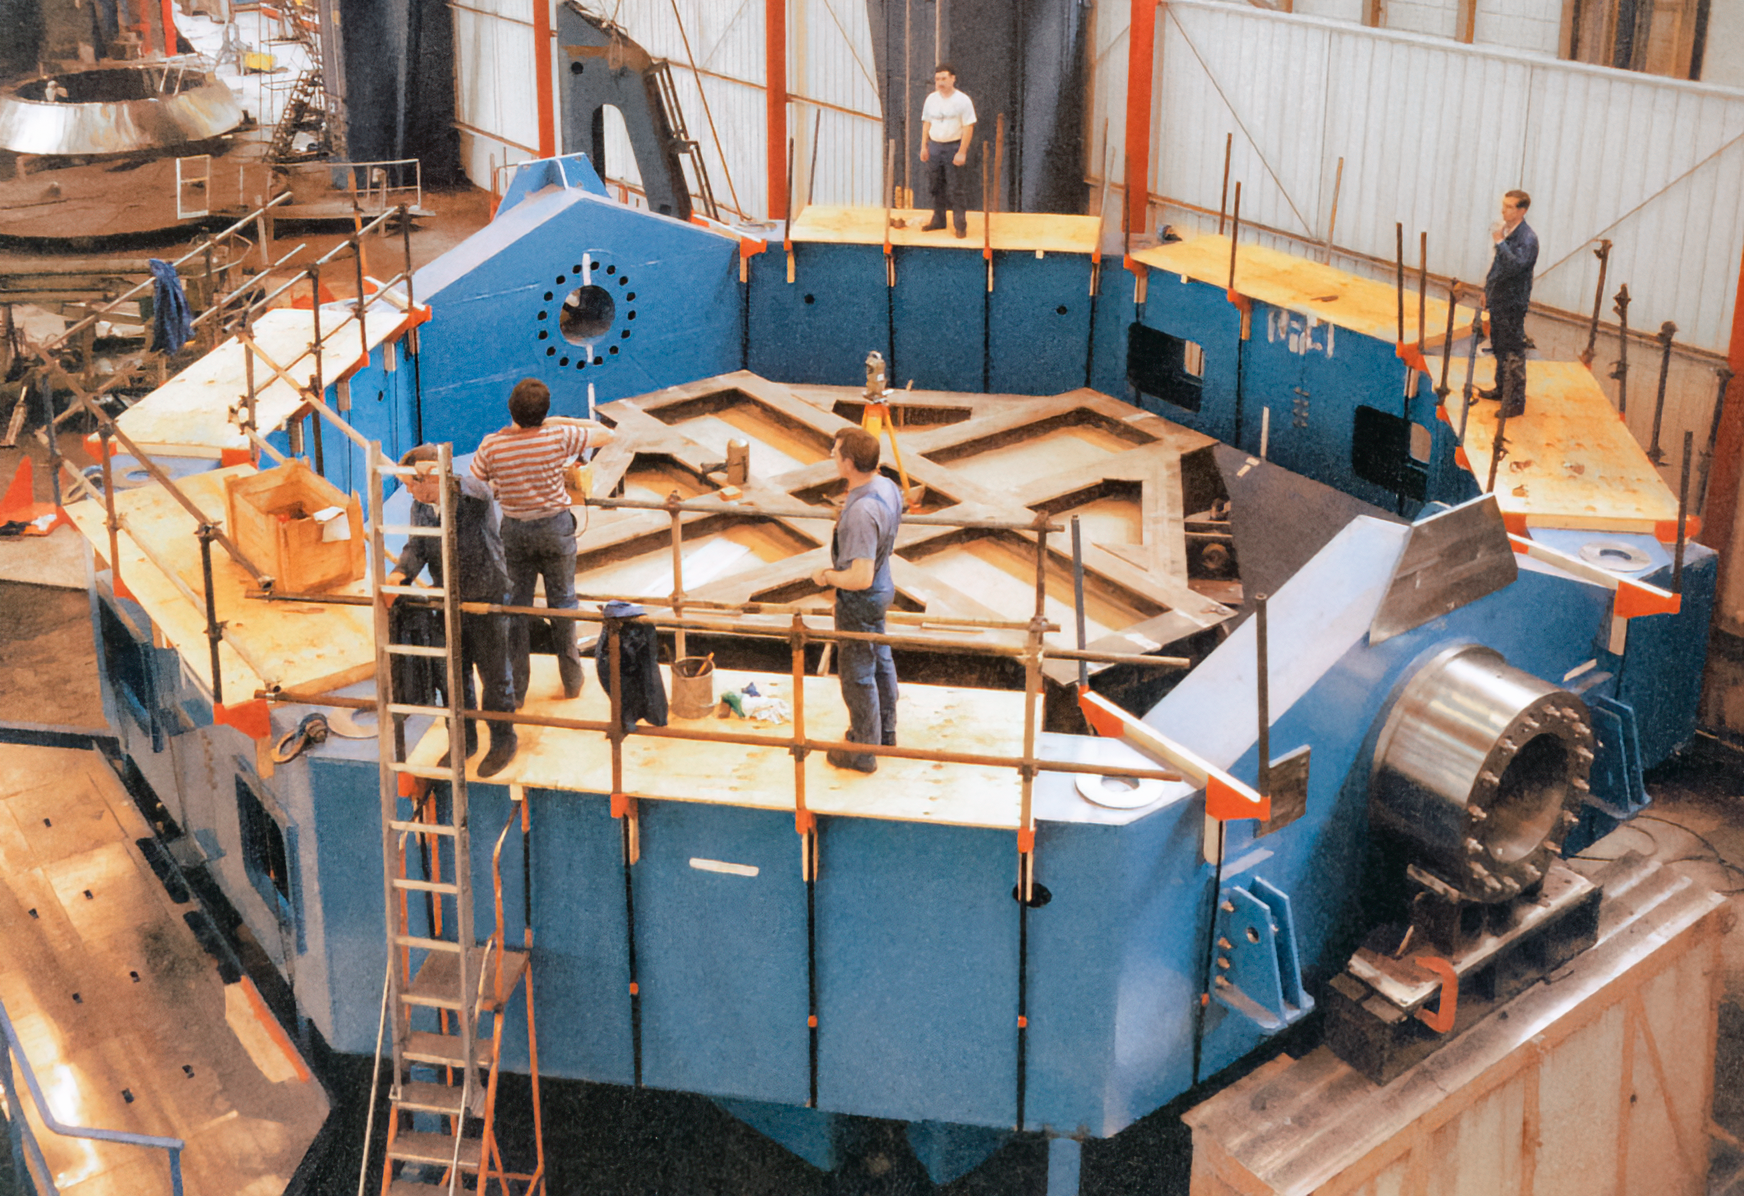

Gemini Construction Activities

Activities related to the construction of the twin International Gemini Observatory telescopes.

Credit: International Gemini Observatory/NOIRLab/NSF/AURA